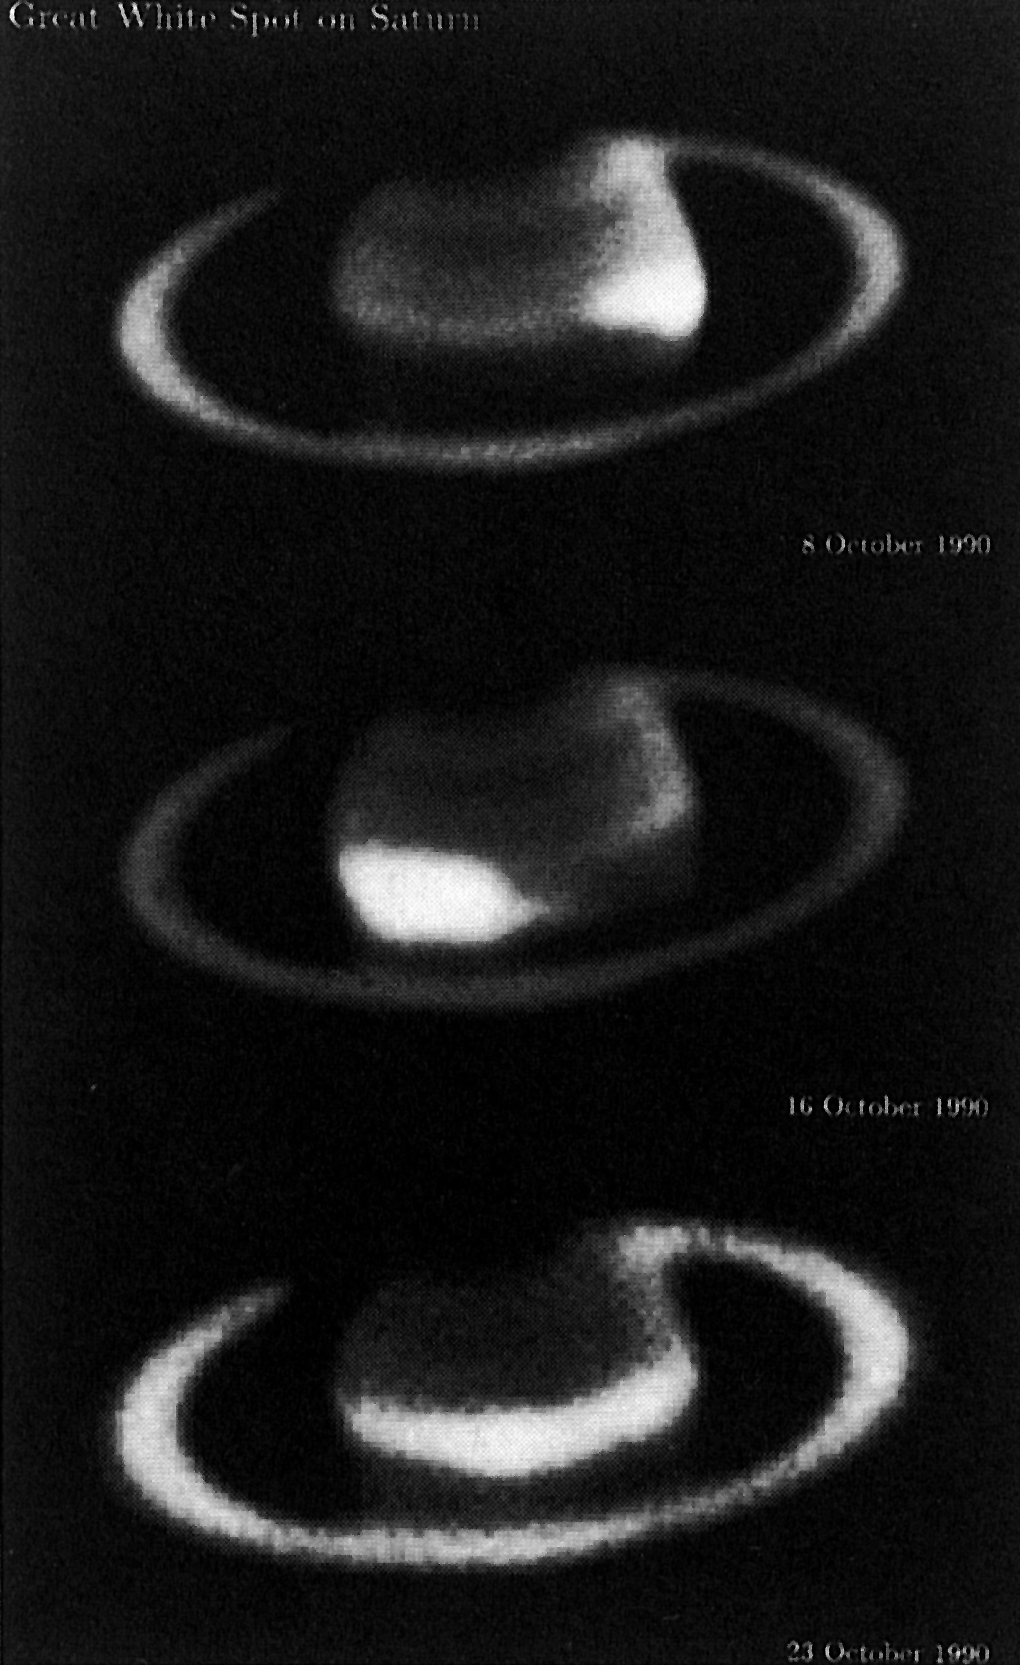

The great white spot on Saturn

The Great White Spot on Saturn. This series of three exposures from the ESO La Silla Observatory was made in the course of the study of the newly detected spot in the northern hemisphere of the giant planet Saturn. It shows the development of the spot over a period of two weeks. Between October 8 and 16, the spot grew significantly in size; it became longer and probably also brighter. After October 16, it rapidly expanded to reach all the way around the equator of the planet. The images were made in blue light in mediocre seeing conditions with three different instruments, all equipped with CCD detectors.

Credit: ESO